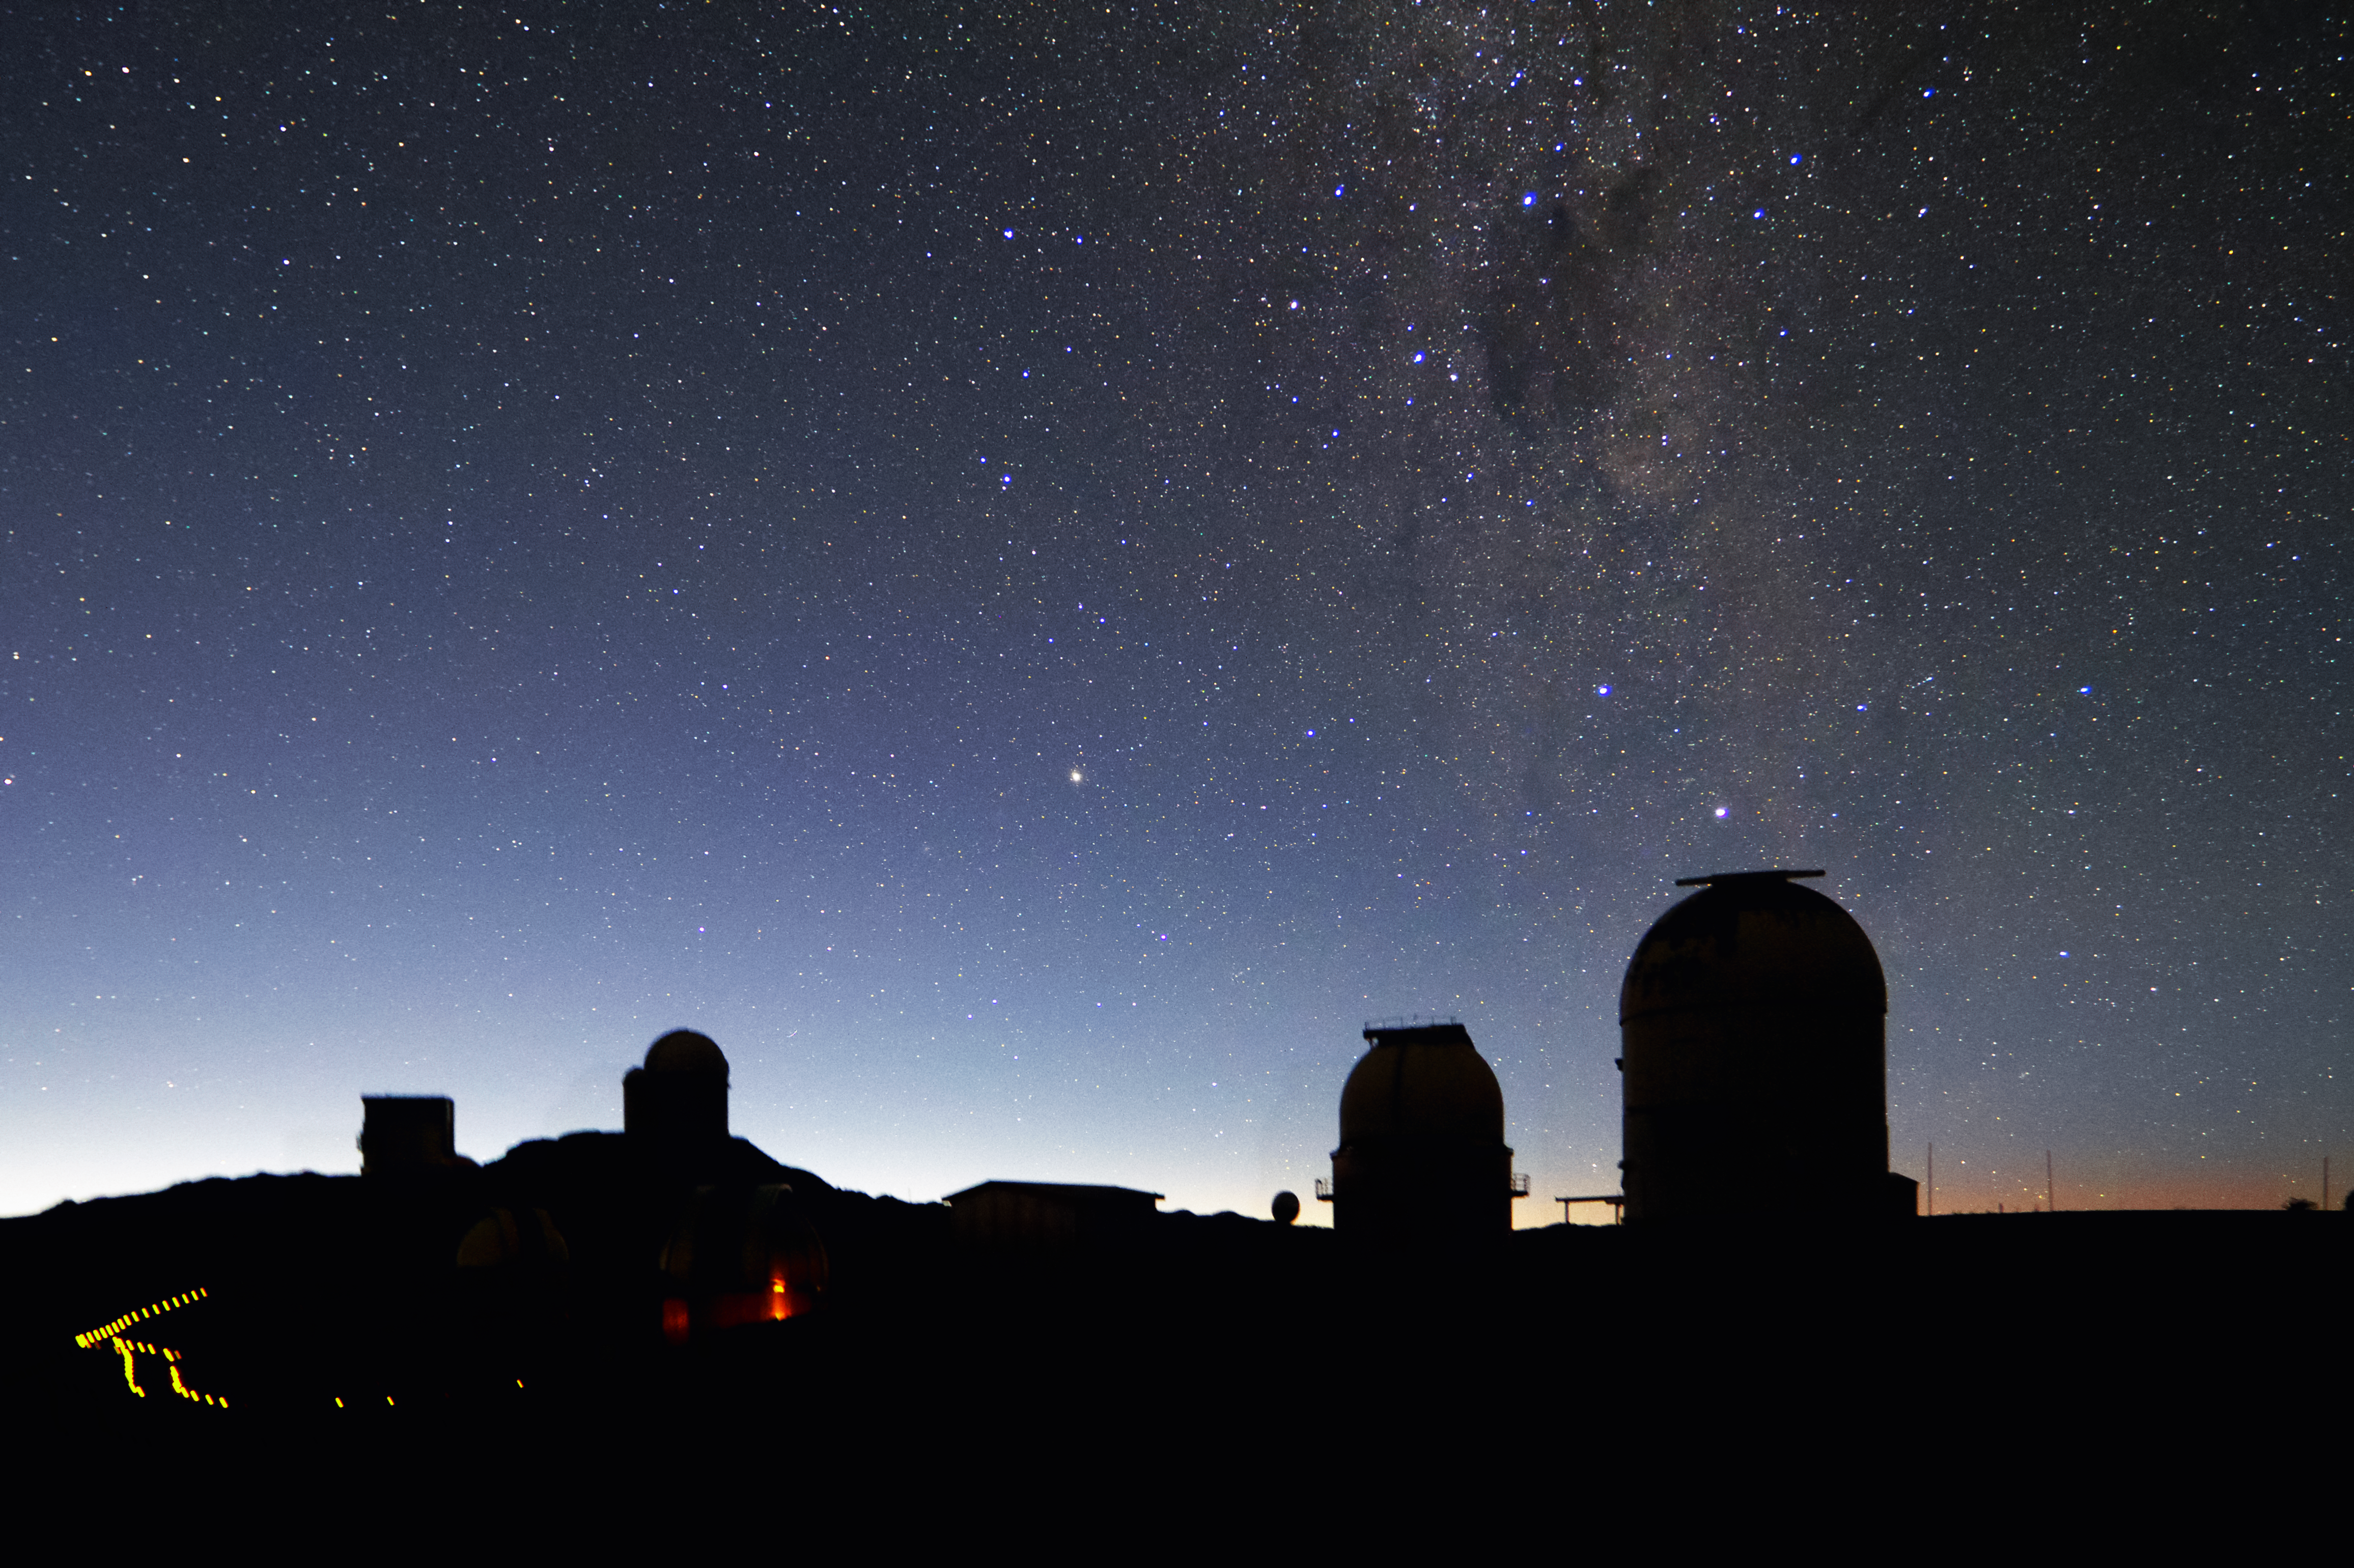

A good night to work

The night falls over La Silla, whose observatories, one by one, open their eyes to do their nightly work. The cloudless sky and the bright band of the Milky Way promise another productive night.

Credit: A. Fitzsimmons/ESO